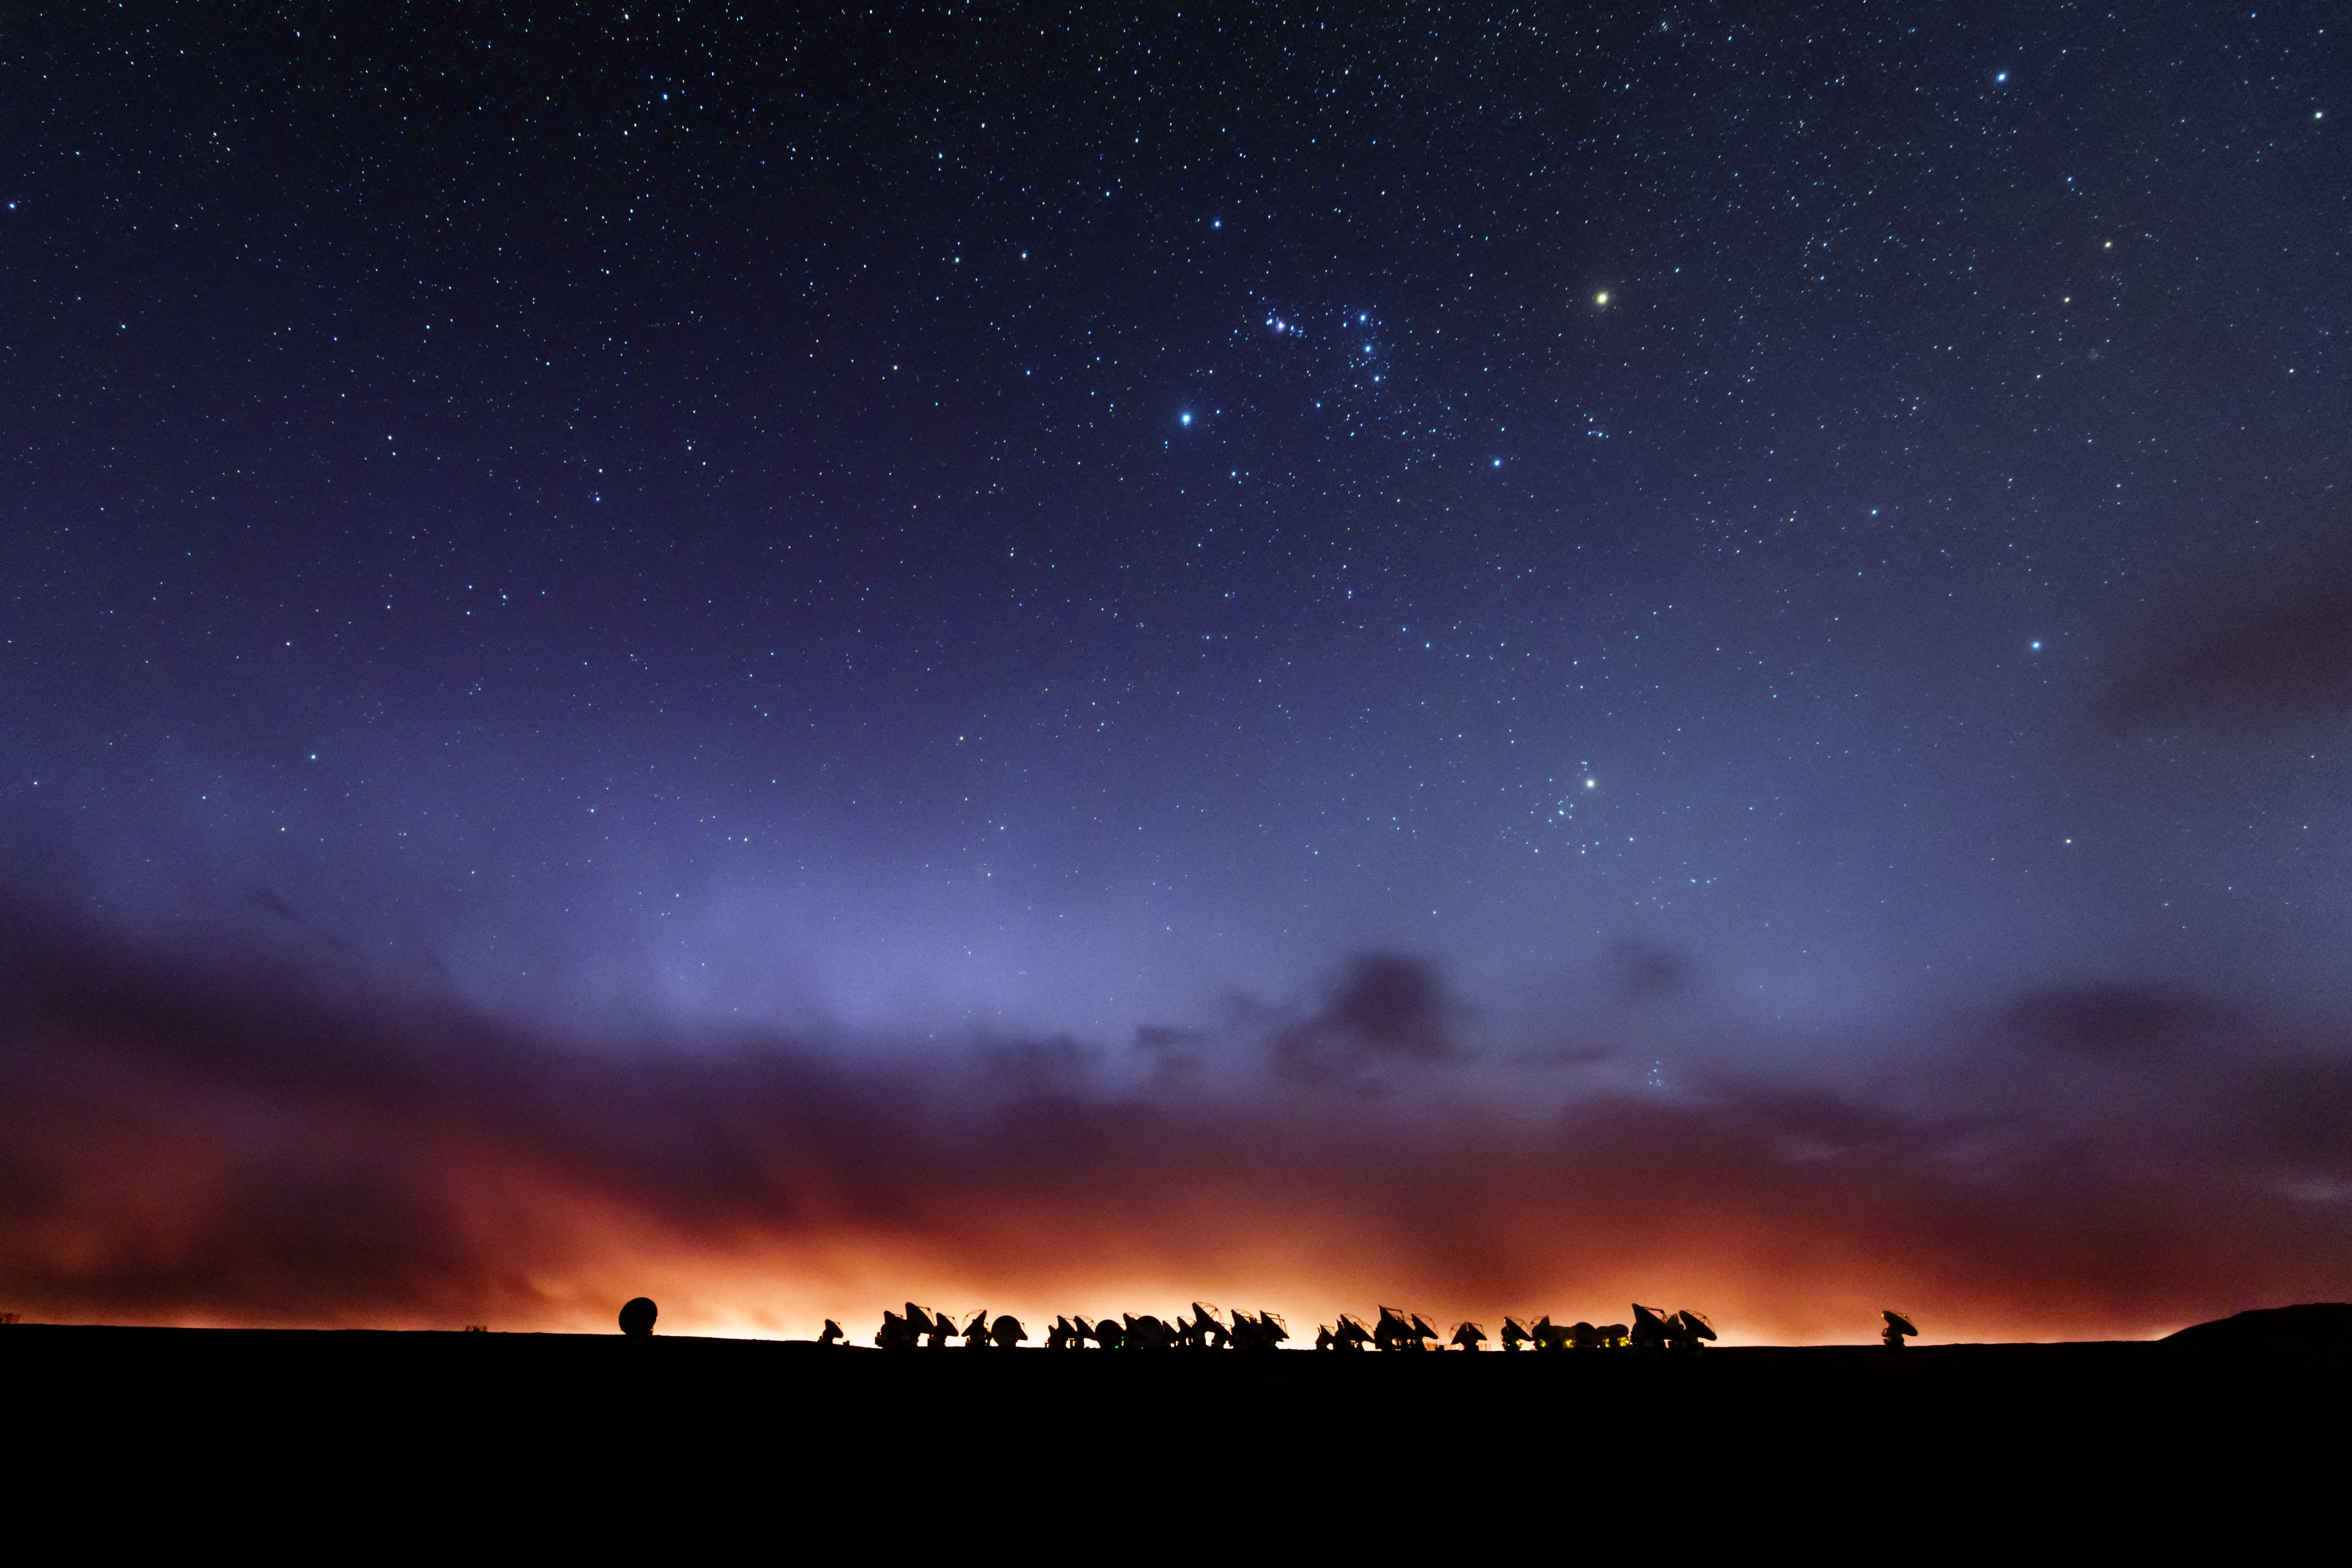

Nightfall ALMA

The Atacama Large Millimeter Array (ALMA) is situated more than 5000 metres above sea level in the Chilean desert, on the Chajnantor plateau. Here, the dry air and thin atmosphere allow a spectacular view into the Universe and make it the perfect place for such a sensitive telescope. Most of the antennas are can be seen here, under the burnt orange Chilean night sky.

Credit: ESO/B. Tafreshi (twanight.org)